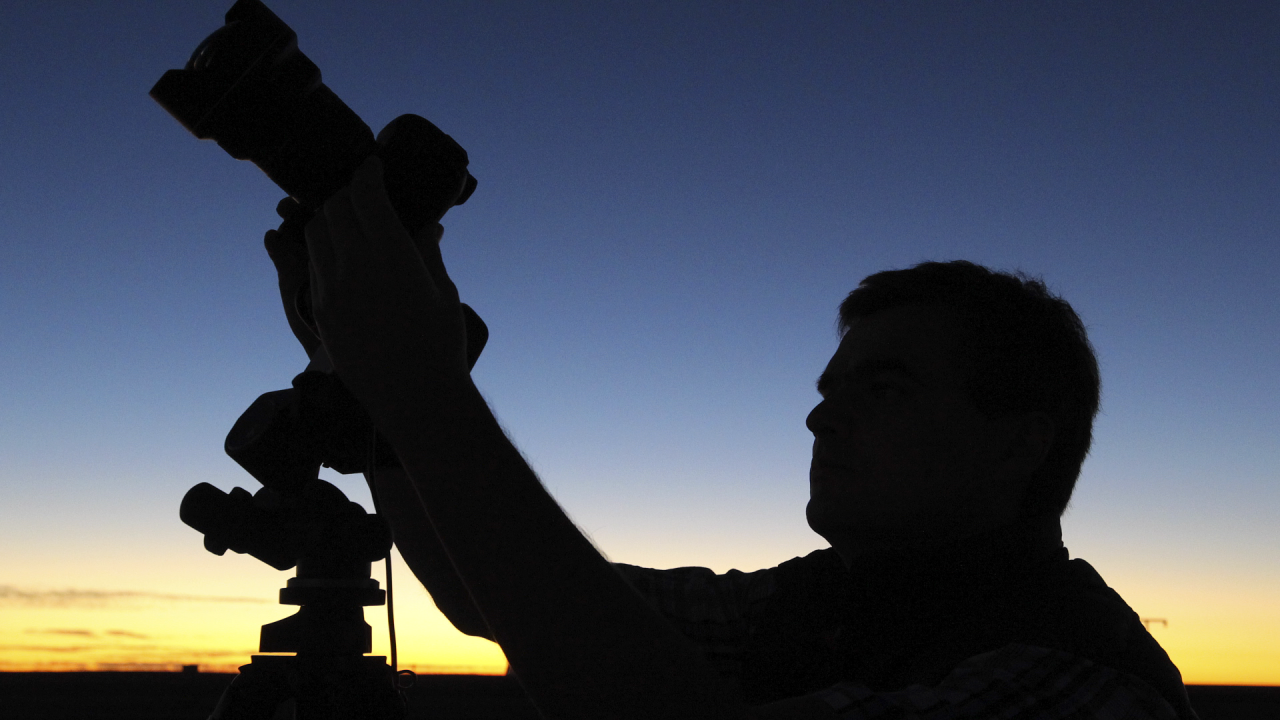

Screenshot of ESOcast 65

Screenshot of ESOcast 65: The Chilean Sky in Ultra High Definition

Credit: ESO